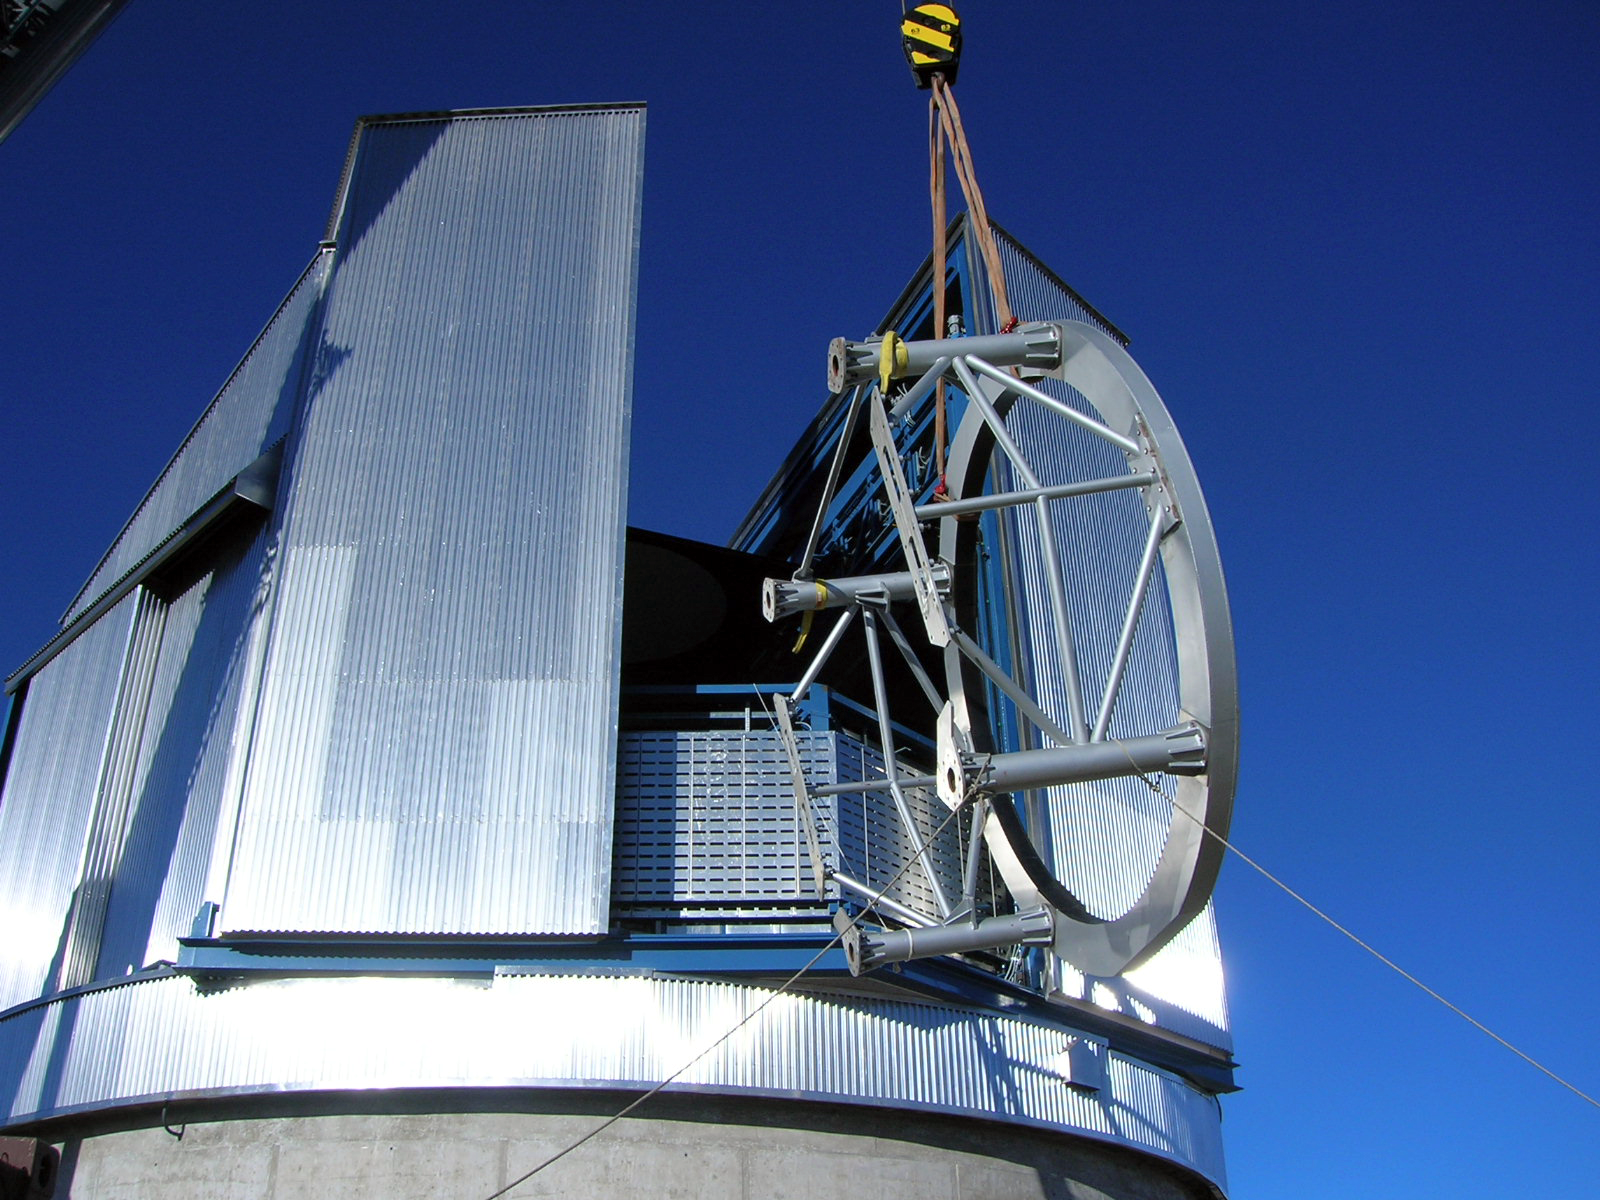

VISTA telescope being installed

The top part of the VISTA telescope tube being lifted into the enclosure by crane.

Credit: VISTA/ESO